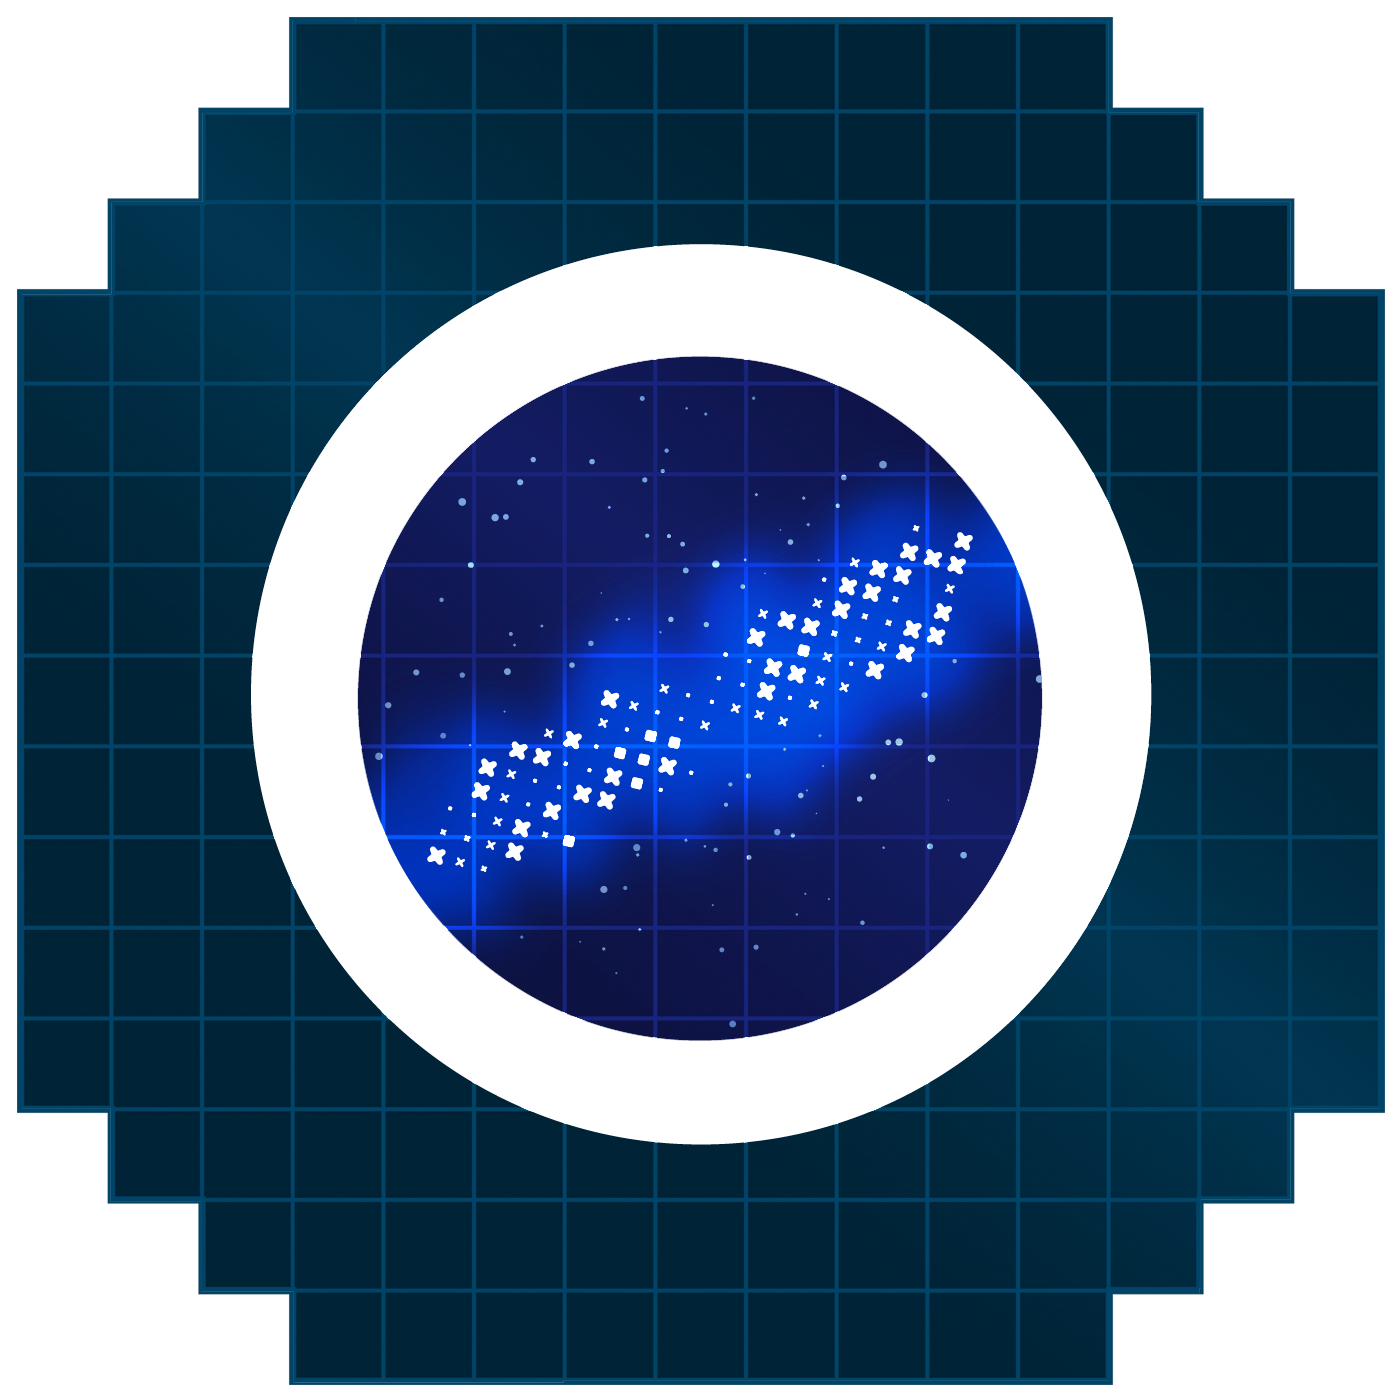

Miky Way Icon

An icon representing the Milky Way.

Credit: RubinObs/NOIRLab/SLAC/NSF/DOE/AURA/J. Pinto